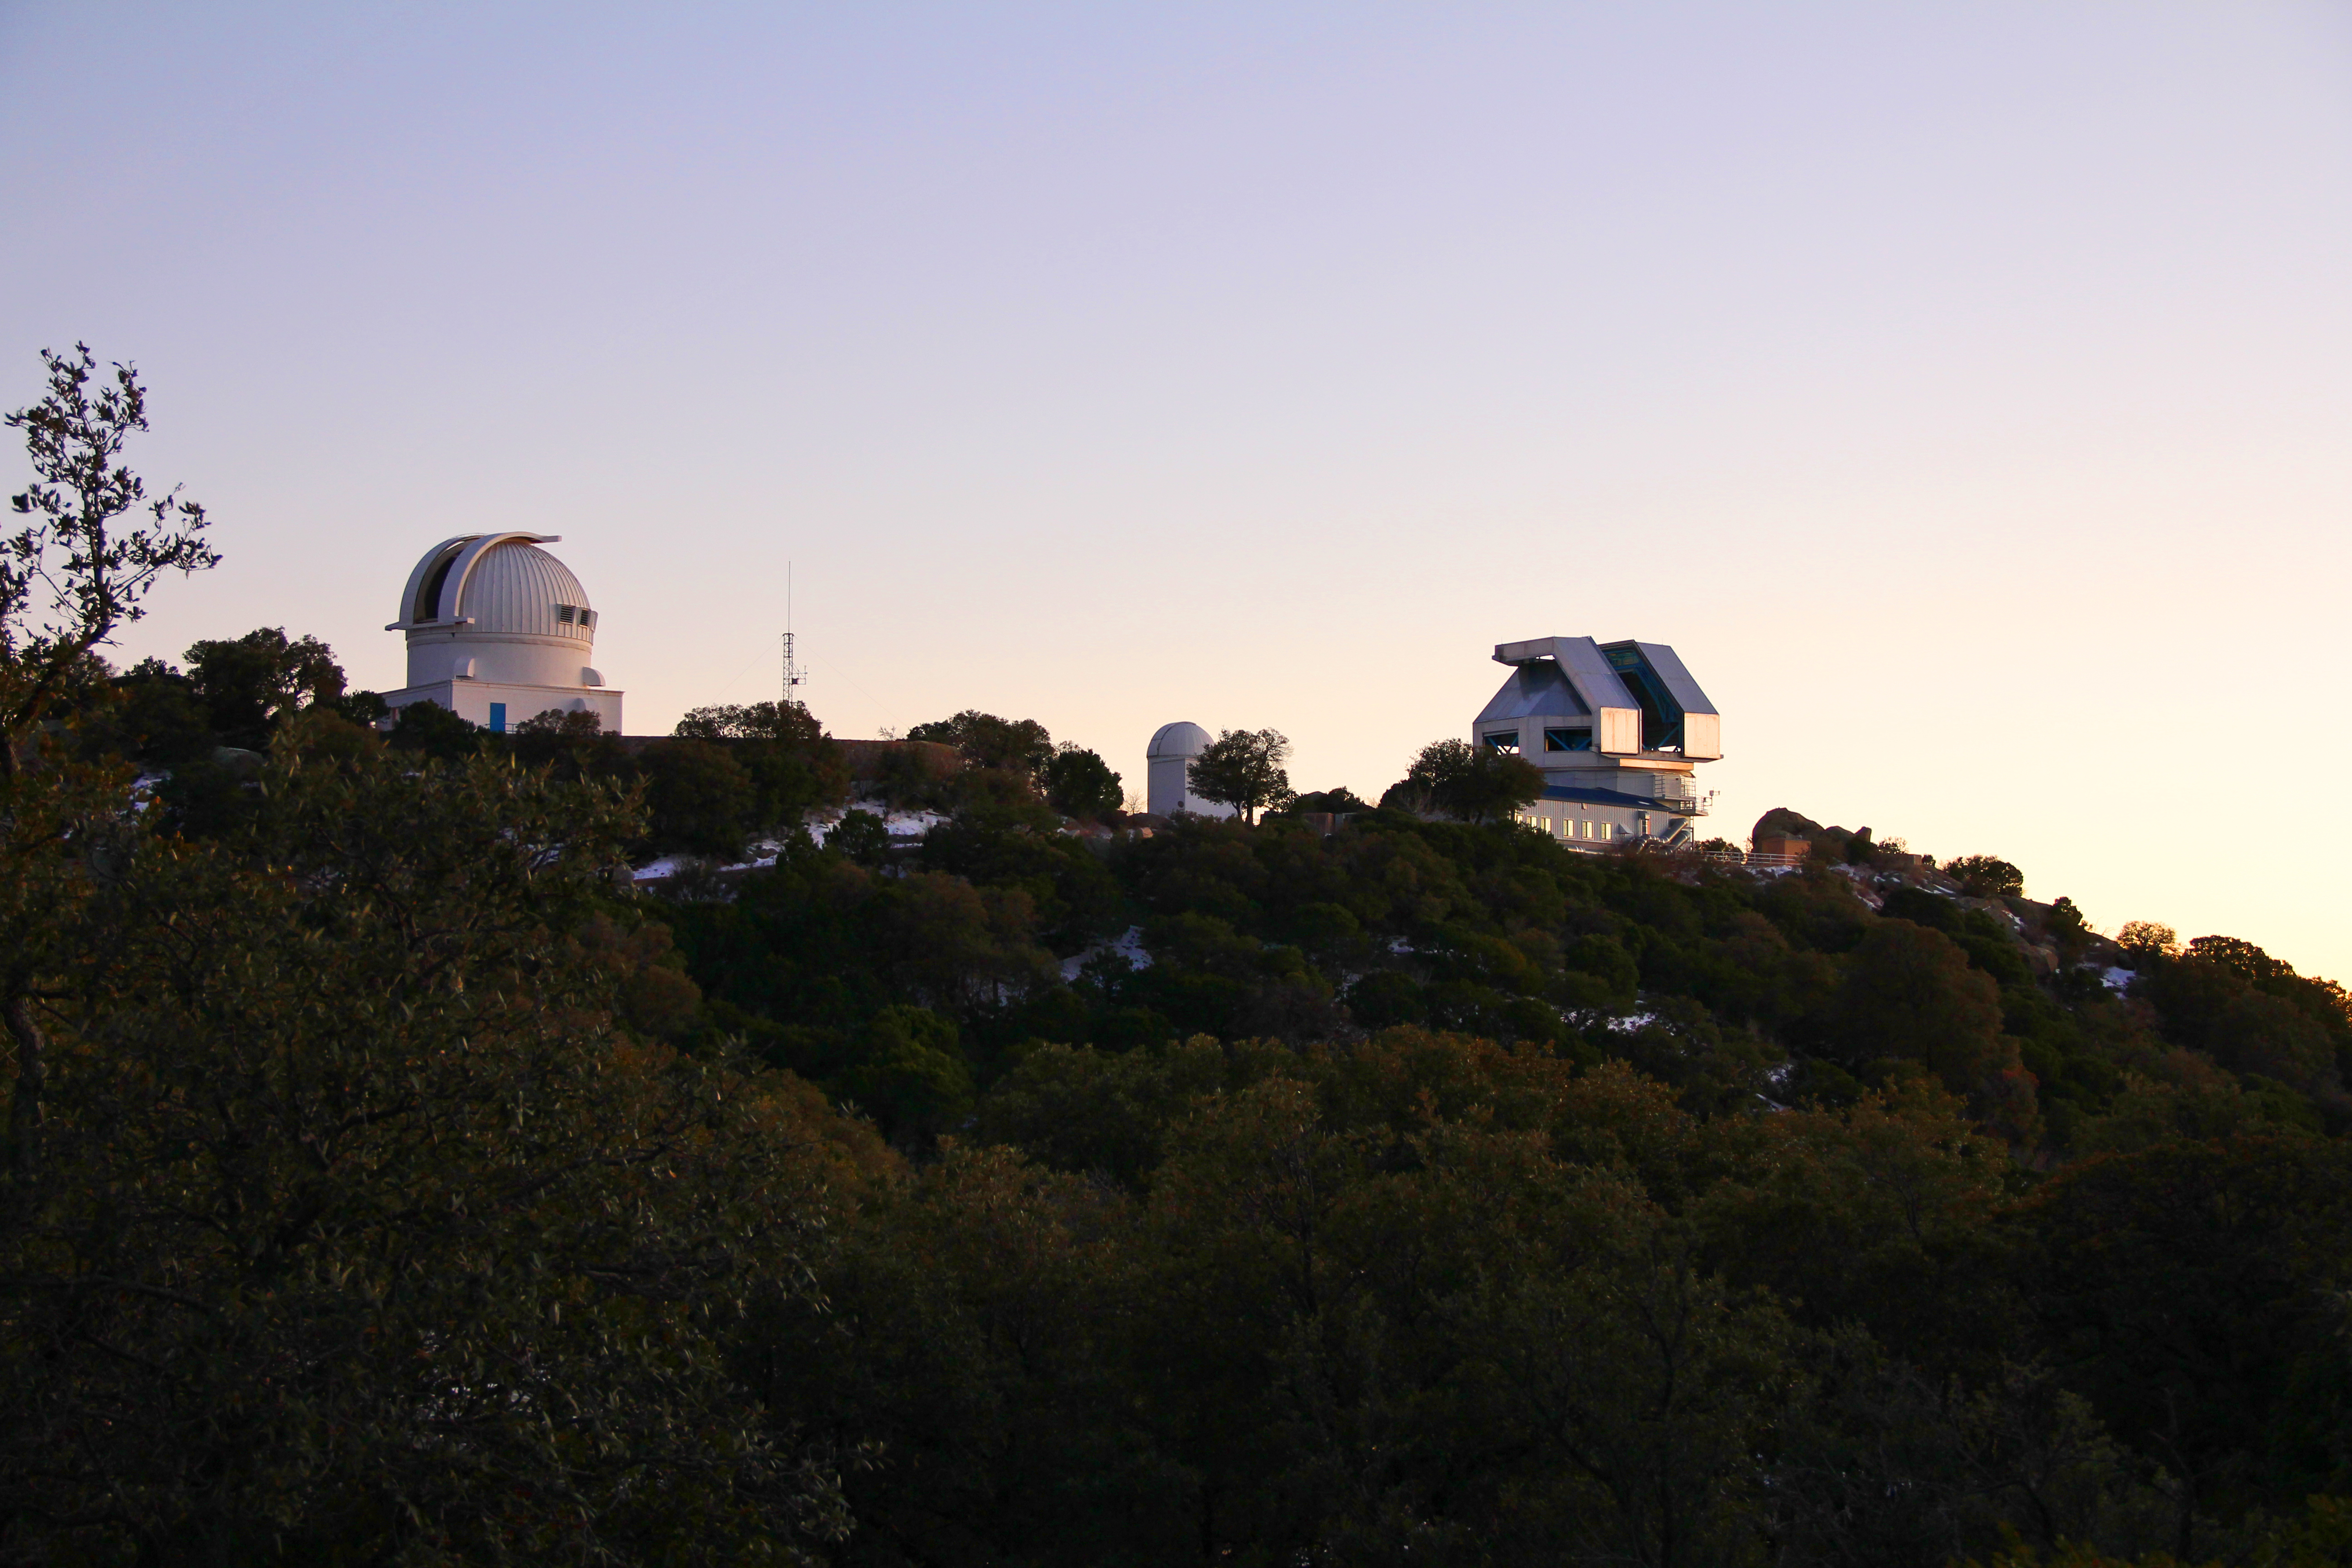

WIYN Telescopes at Dusk

The WIYN 0.9-meter and 3.5-meter telescopes at dusk, Kitt Peak National Observatory.

Credit: P. Marenfeld & NOIRLab/NSF/AURA/